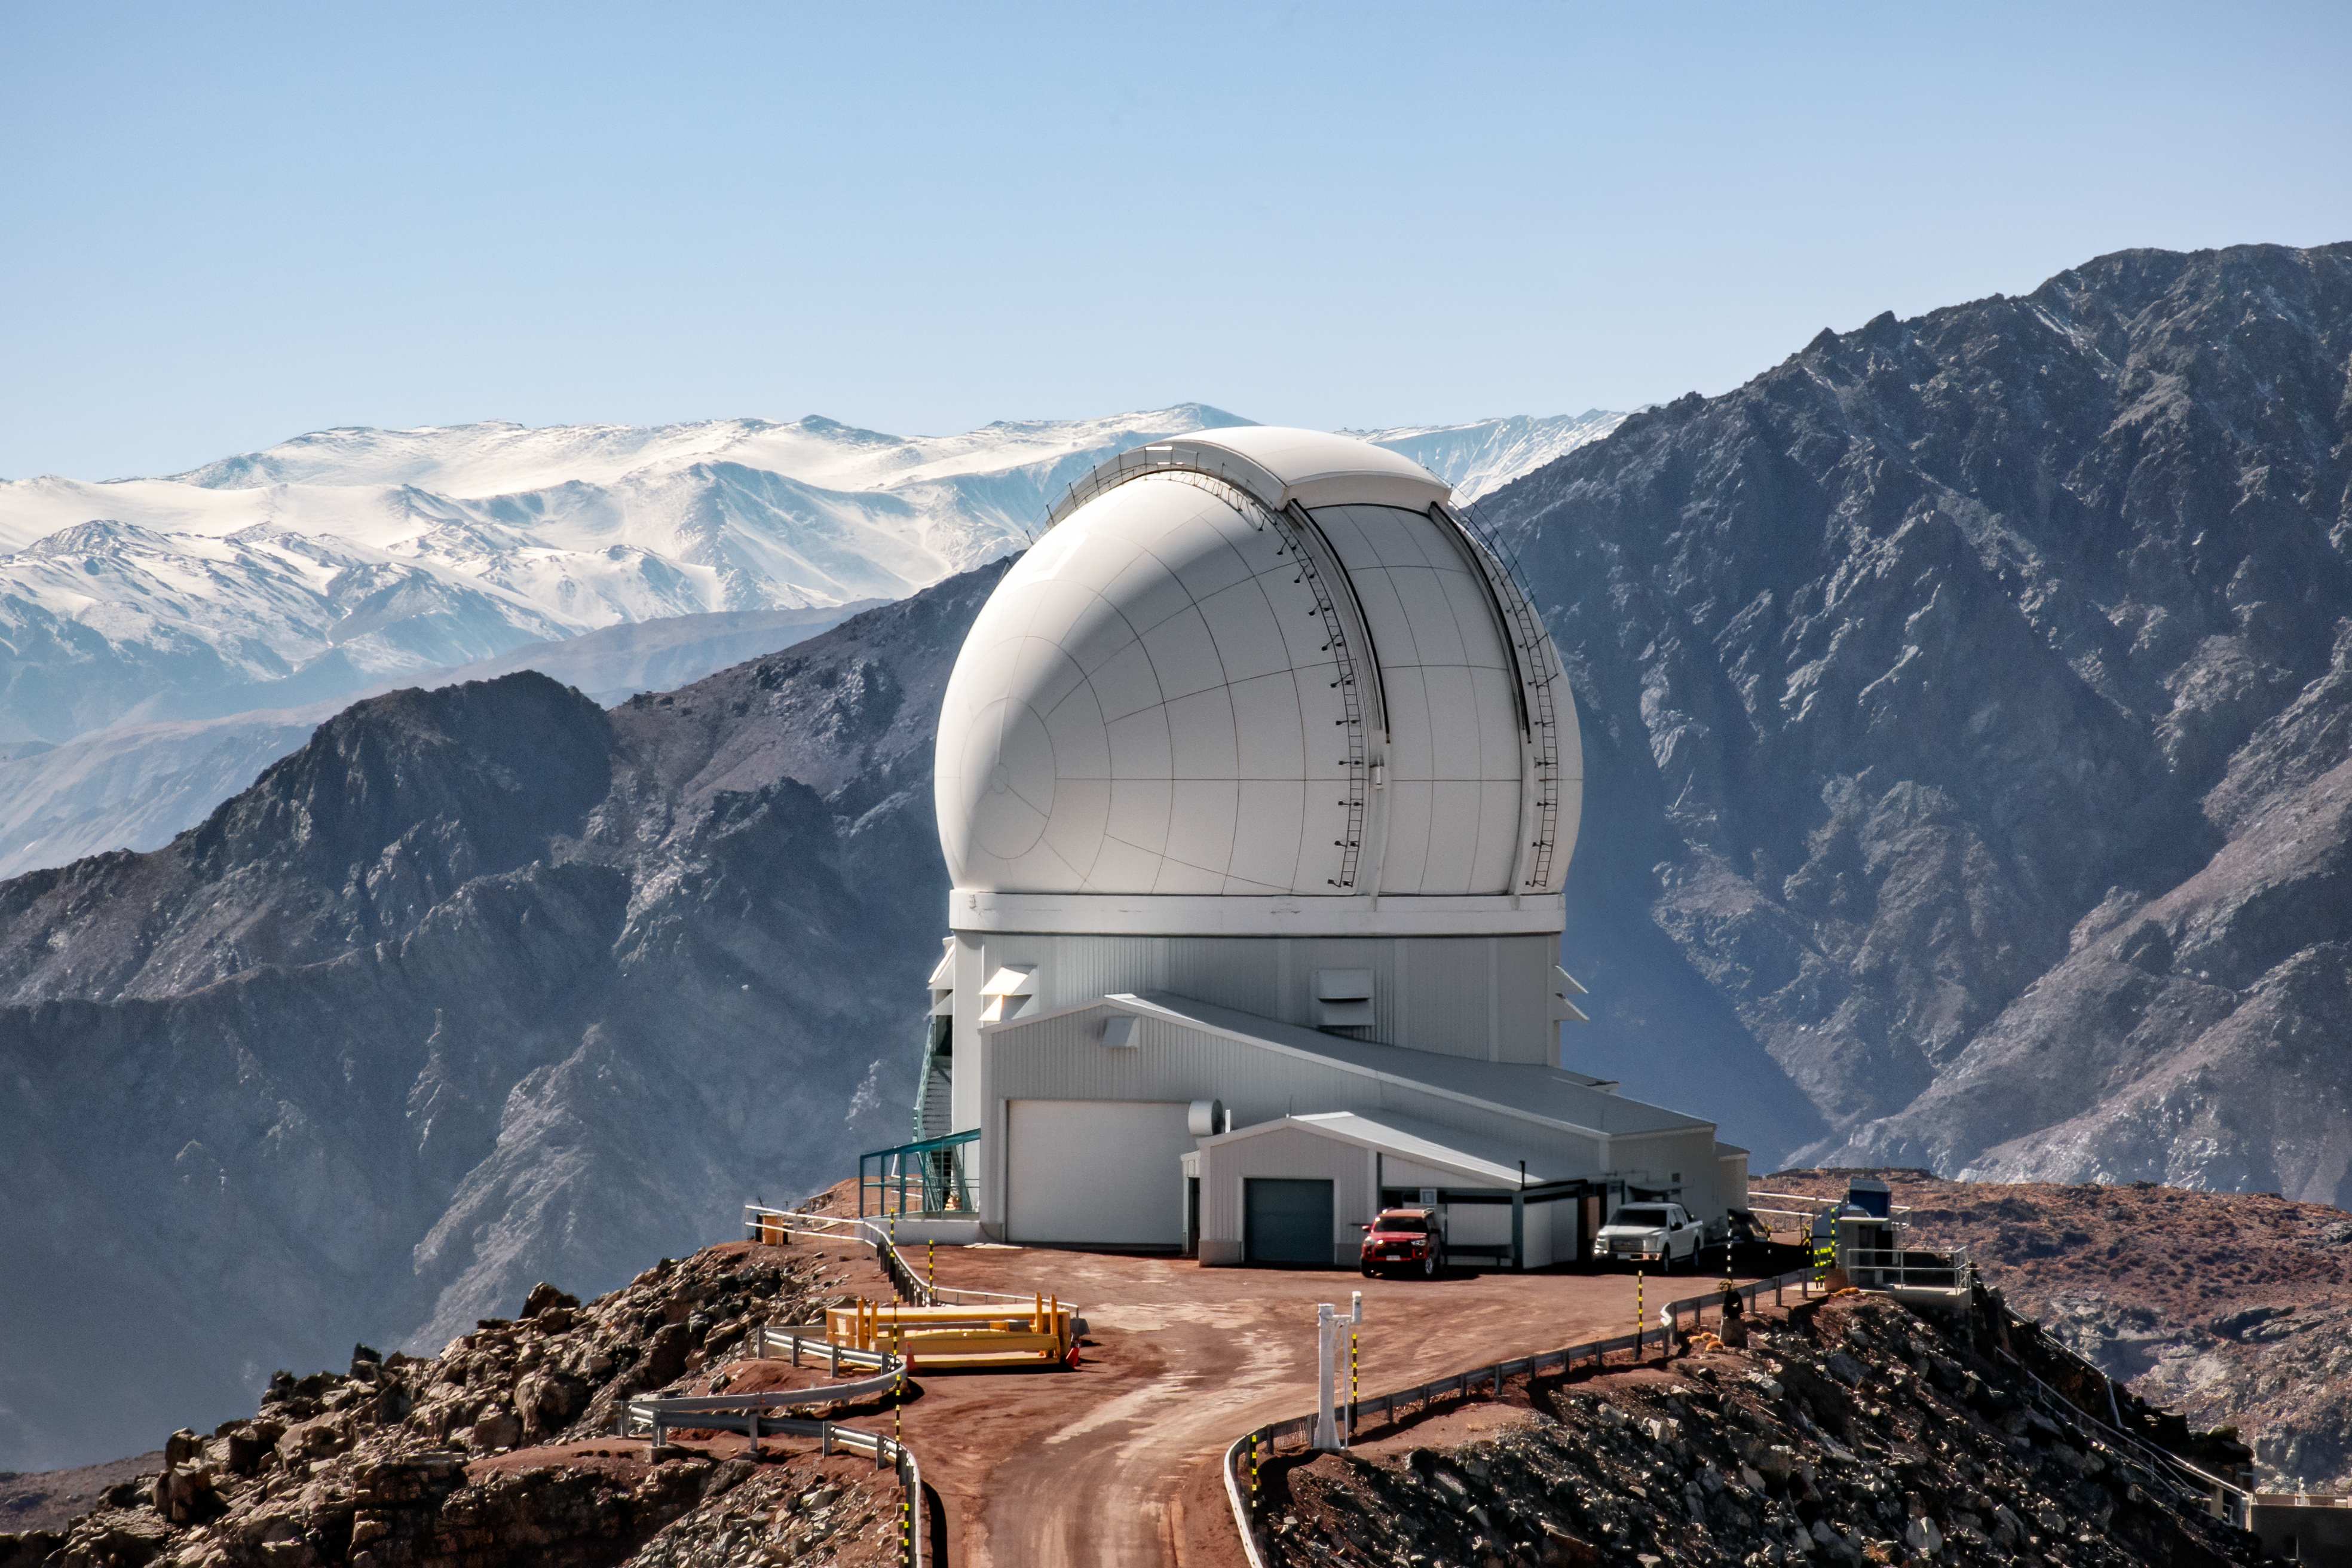

SOAR Telescope on Cerro Pachón

The 4.1-meter Southern Astrophysical Research (SOAR) Telescope, located on Cerro Pachón in Chile.

Credit: CTIO/NOIRLab/NSF/AURA/D. Munizaga